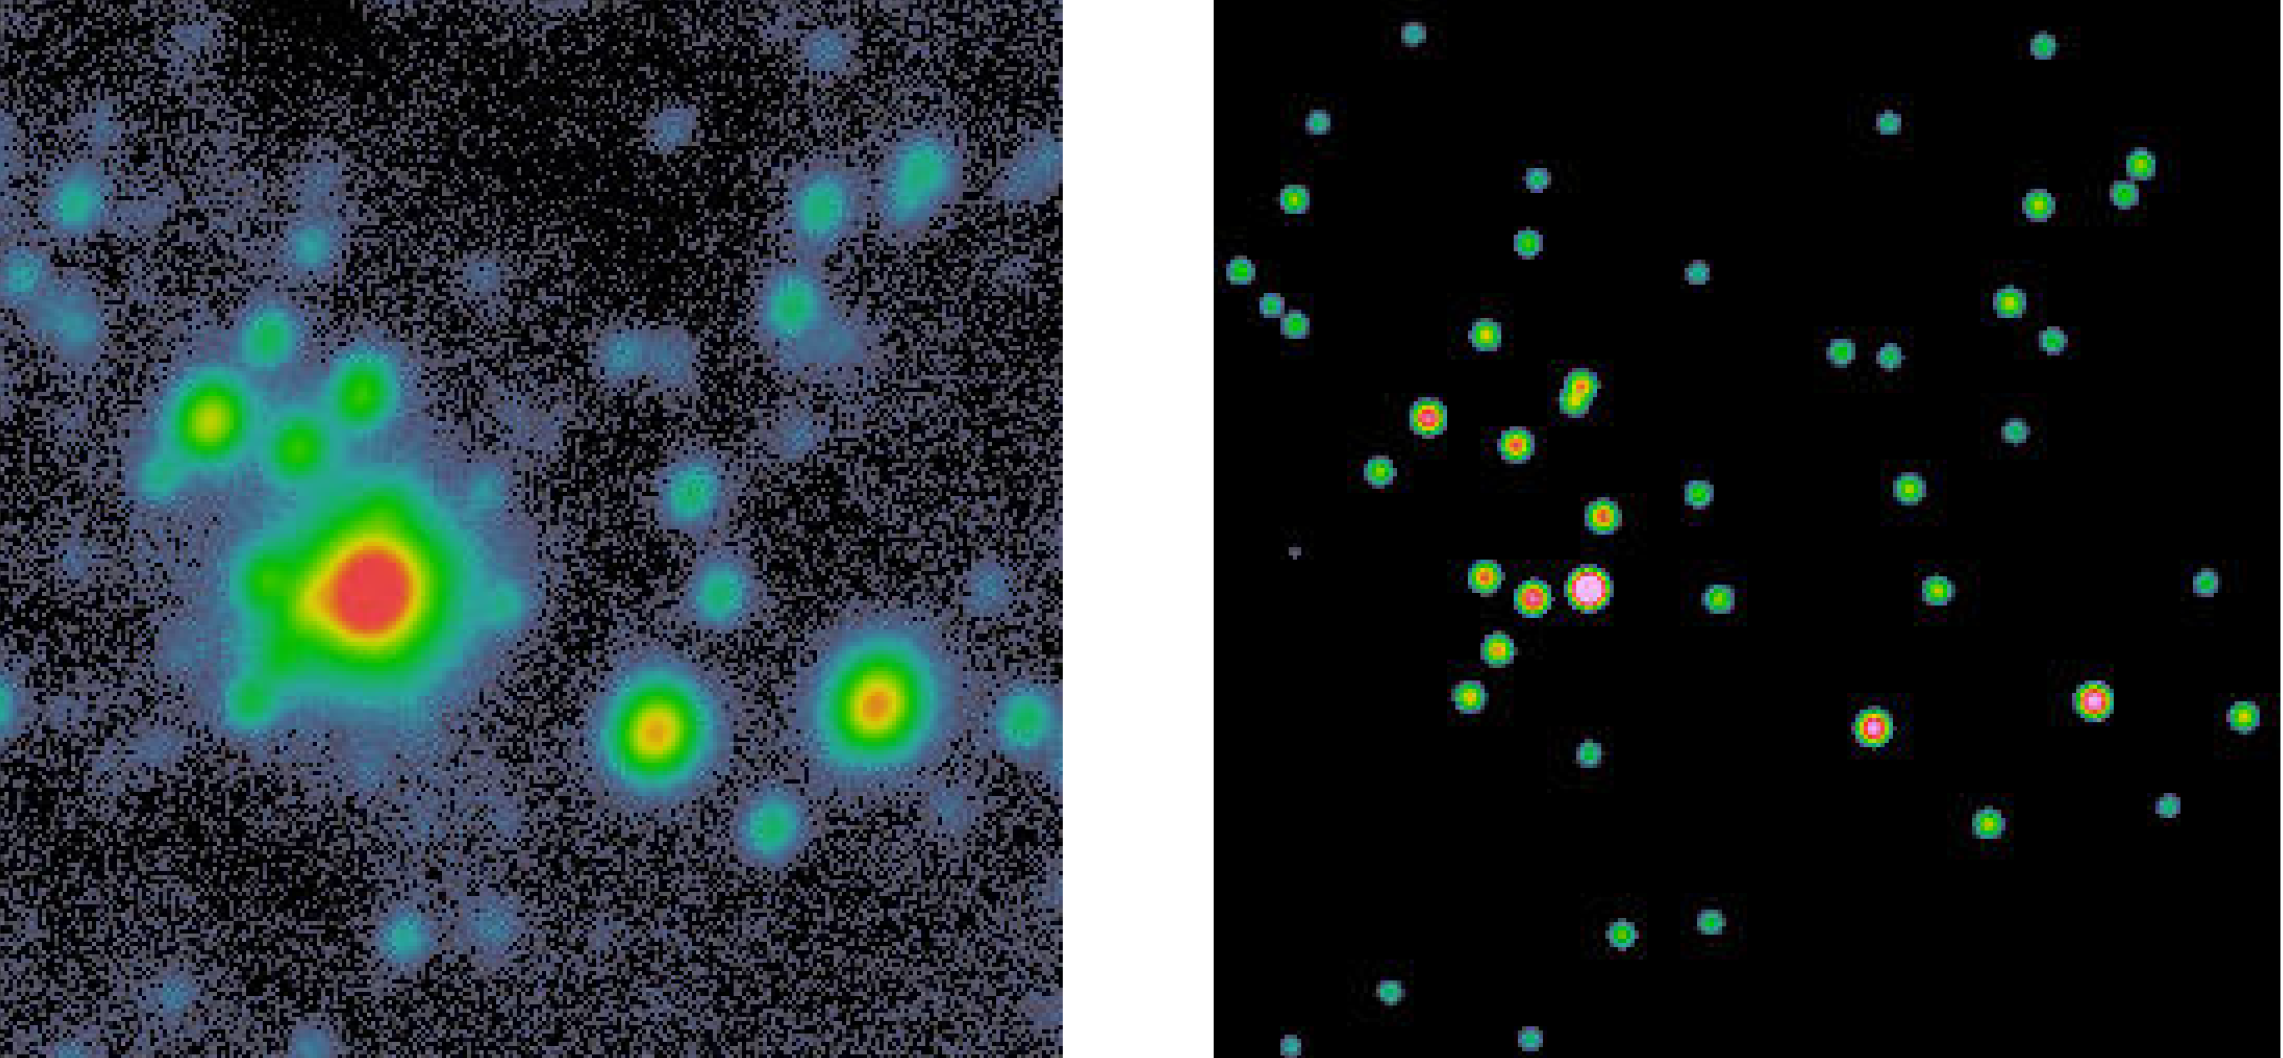

The cluster around Sk-71 51

Small field around the hot star Sk-71 51 as seen through the V filter. The left image shows a single frame after subtraction of the nebular background. The image quality - or seeing - is roughly 8.5 pixels, corresponding to 0".72. The right panel shows the same field after applying a sophisticated image-sharpening software ("deconvolution"). The resulting resolution of the sources is 3 pixels, or 0".25 on the sky. This shows that the brightest object is in fact a very tight cluster, composed of 6 stars in an area 4 arcseconds wide. The field size is 21".7 x 21".7. North is up and east to the left.

Credit: ESO